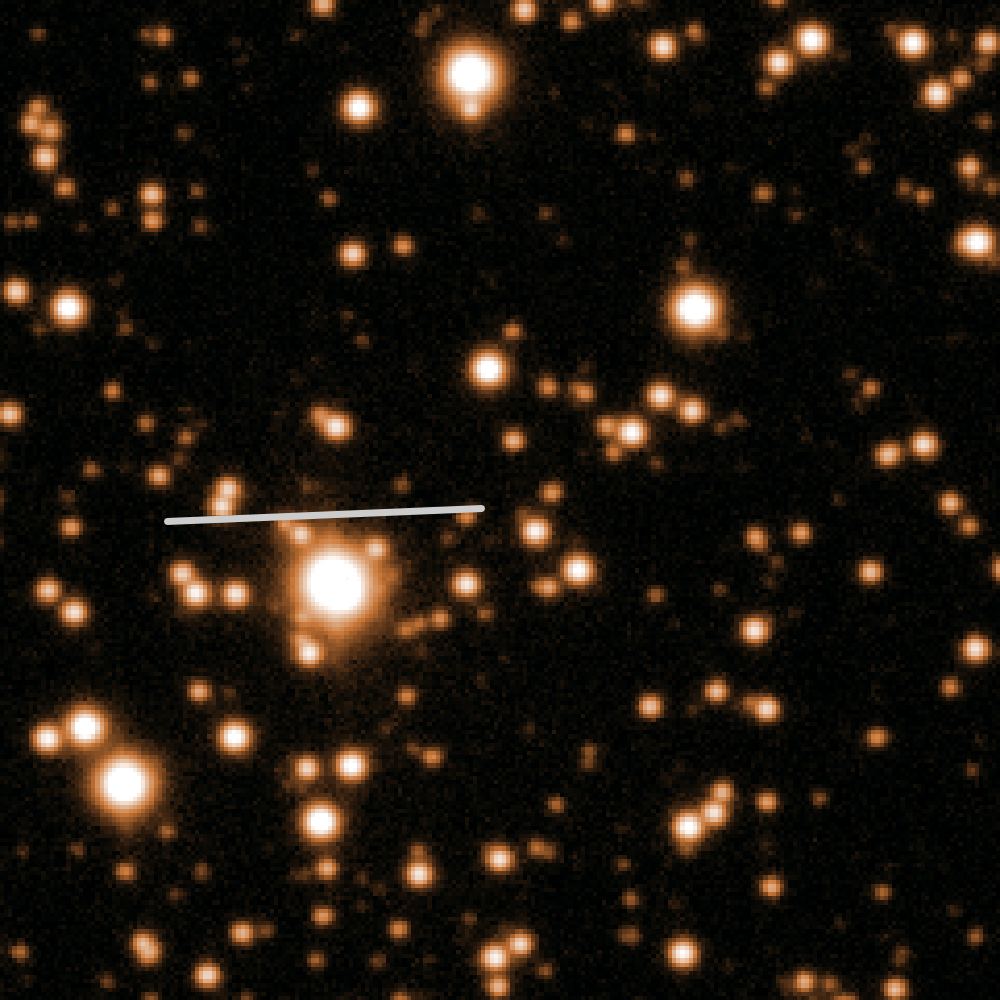

The path of comet 67P/Churyumov-Gerasimenko in October 2013

This image shows the path of 4-kilometre diameter comet 67P/Churyumov-Gerasimenko, last observed on 5 October 2013 by ESO's Very Large Telescope (VLT) when the comet was around 500 million kilometres away — before it passed behind the Sun and out of view from Earth's perspective.

Viewed against a crowded star field towards the centre of the Milky Way, the comet was still so far from the Sun that the icy nucleus was not releasing any gas or dust, and appeared as a simple spot (potw1403b). As it approaches the Sun, its surface will heat up and its ices will sublimate, dragging dust out to form a tail. This image shows the star field with the track of the comet marked with a line.

The observations mark the start of a close collaboration between ESA and ESO to monitor the comet from the ground during Rosetta's encounter with 67P/CG later this year. Rosetta was launched in 2004 and aims to explore the surface of the comet, deploying a lander down onto 67P/CG to see what its surface is like.

Credit: ESO, Colin Snodgrass (Max Planck Institute for Solar System Research, Germany).